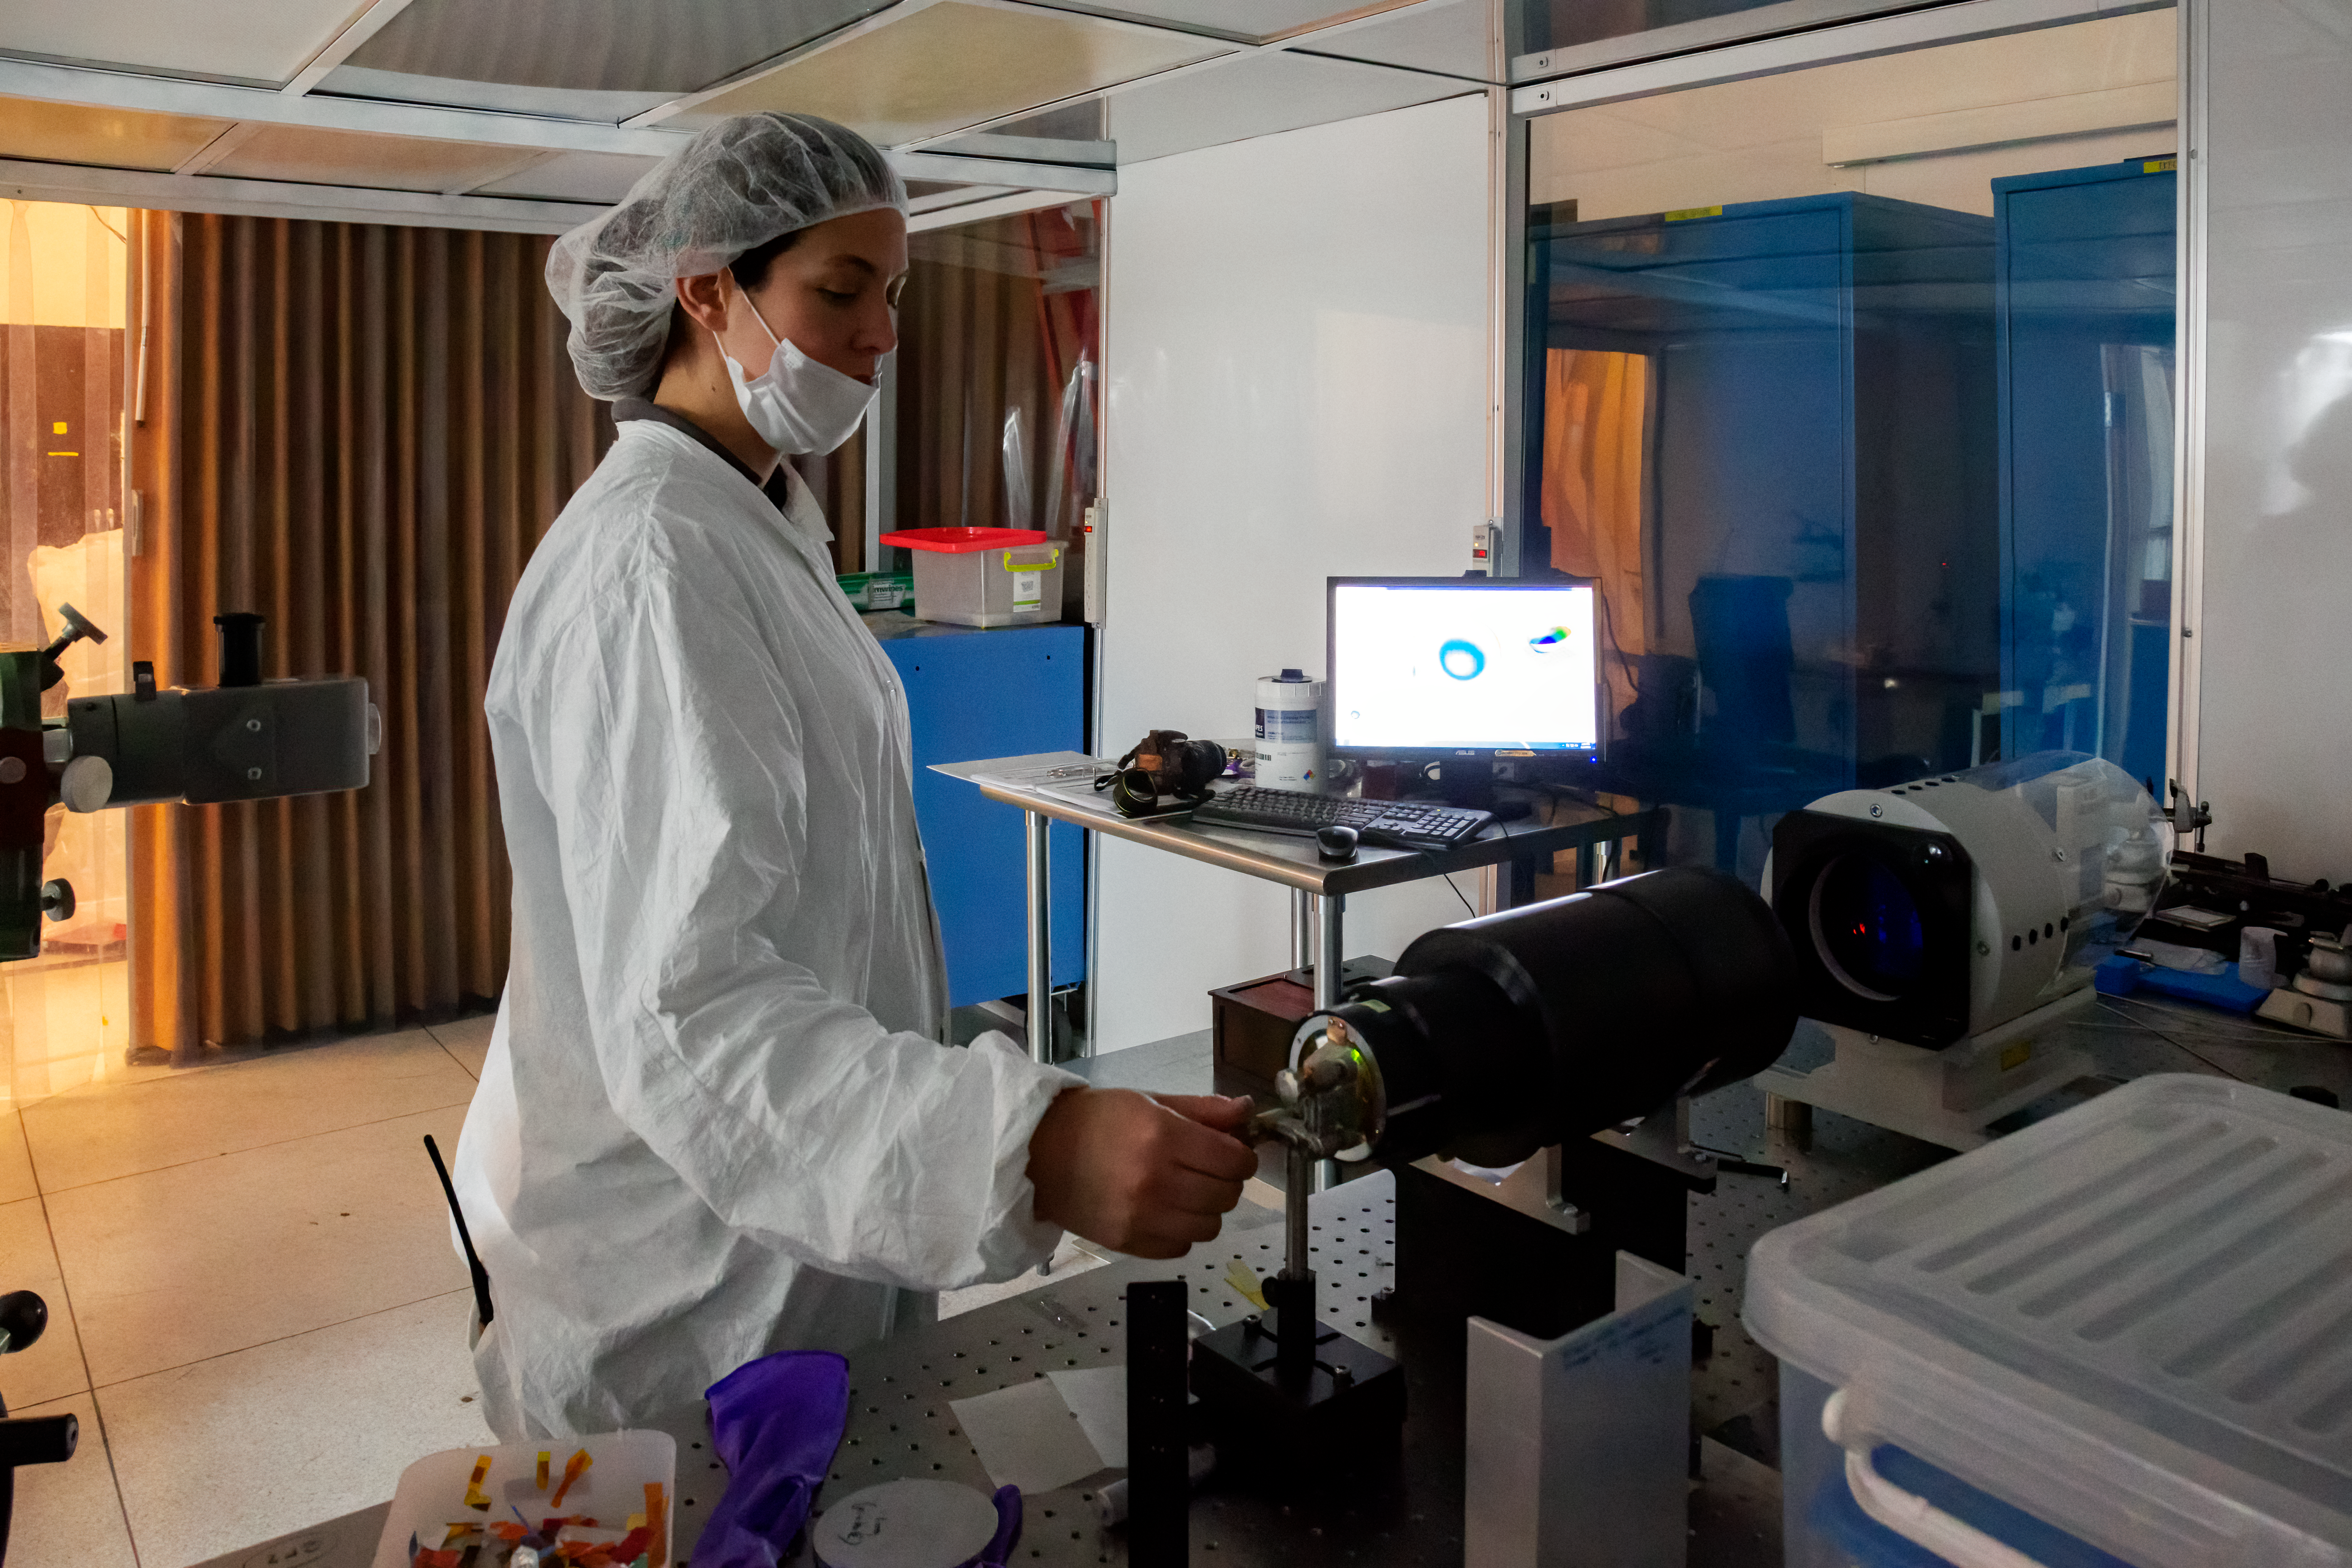

Optics Checking

An optics Engineer is checking the performance of some of the optics parts of the near-infrared imaging spectrograph Flamingos 2, at the lab of the Gemini South telescope.

Credit: International Gemini Observatory/NOIRLab/NSF/AURA/Manuel Paredes